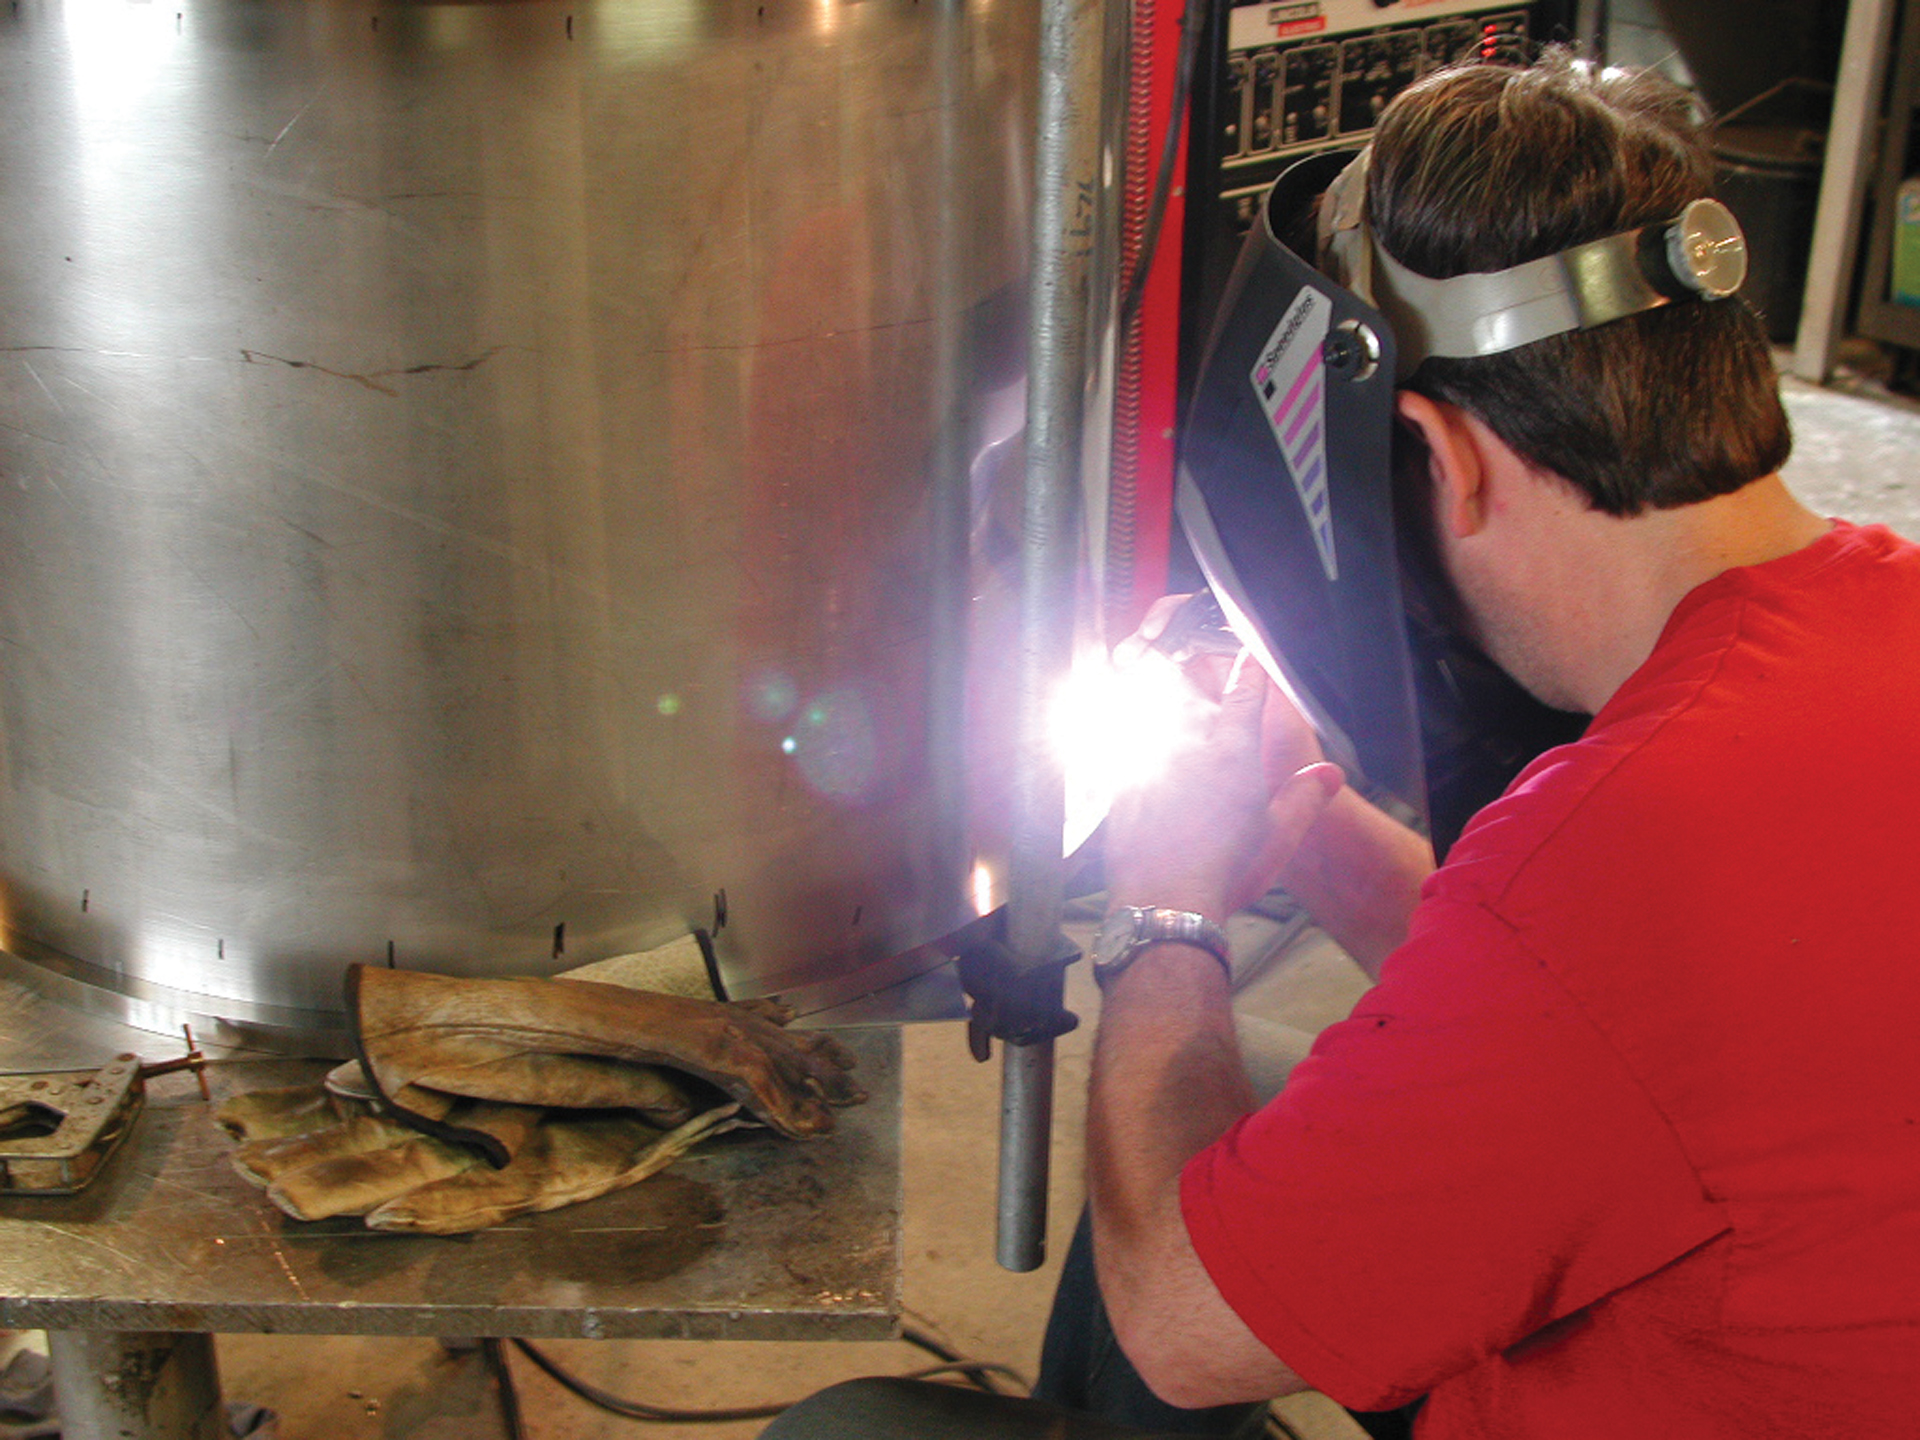

Welding in Green Bank

Green Bank Welder Patrick Schaffner hard at work welding a base plate to this cylindrical casing.

Credit: NRAO/AUI/NSF